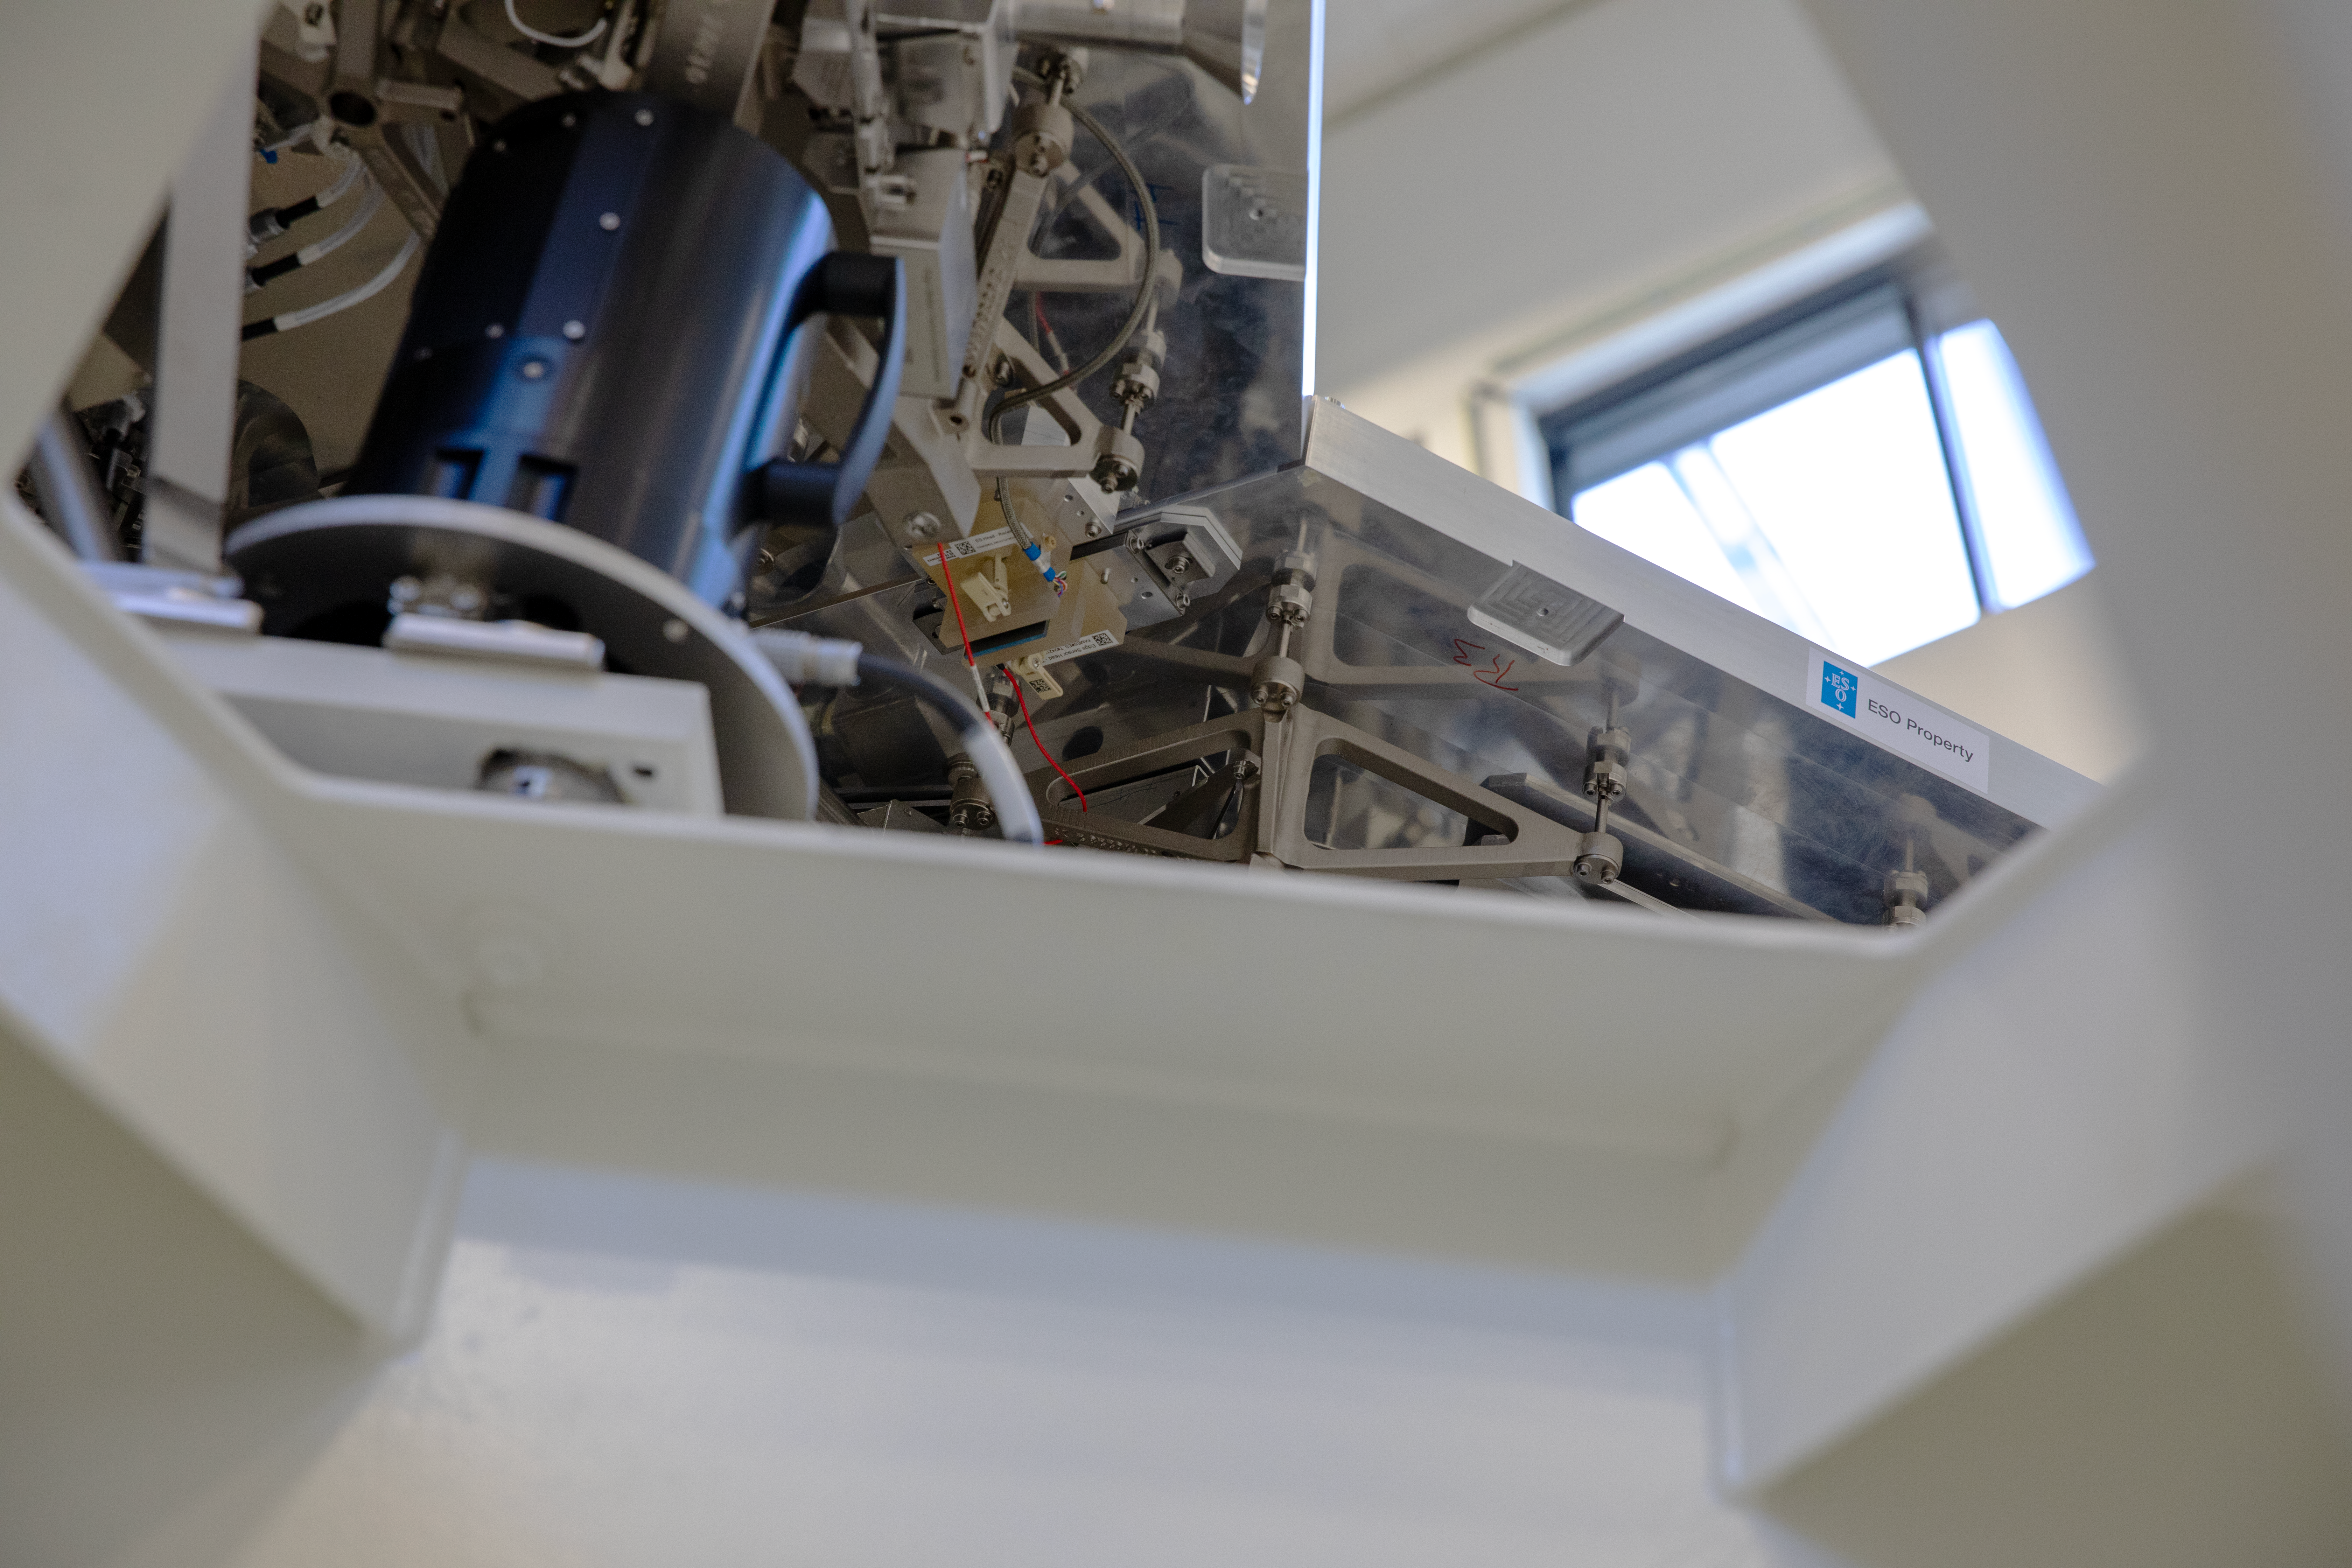

Edge sensors for the ELT primary mirror segments

A closeup view of a pair of edge sensors between two adjacent segments. These sensors measure the gap between the segments, as well as the horizontal and vertical shift. This information is then used to control the positioning actuators below each segment.

Credit: ESO/A. Tsaousis